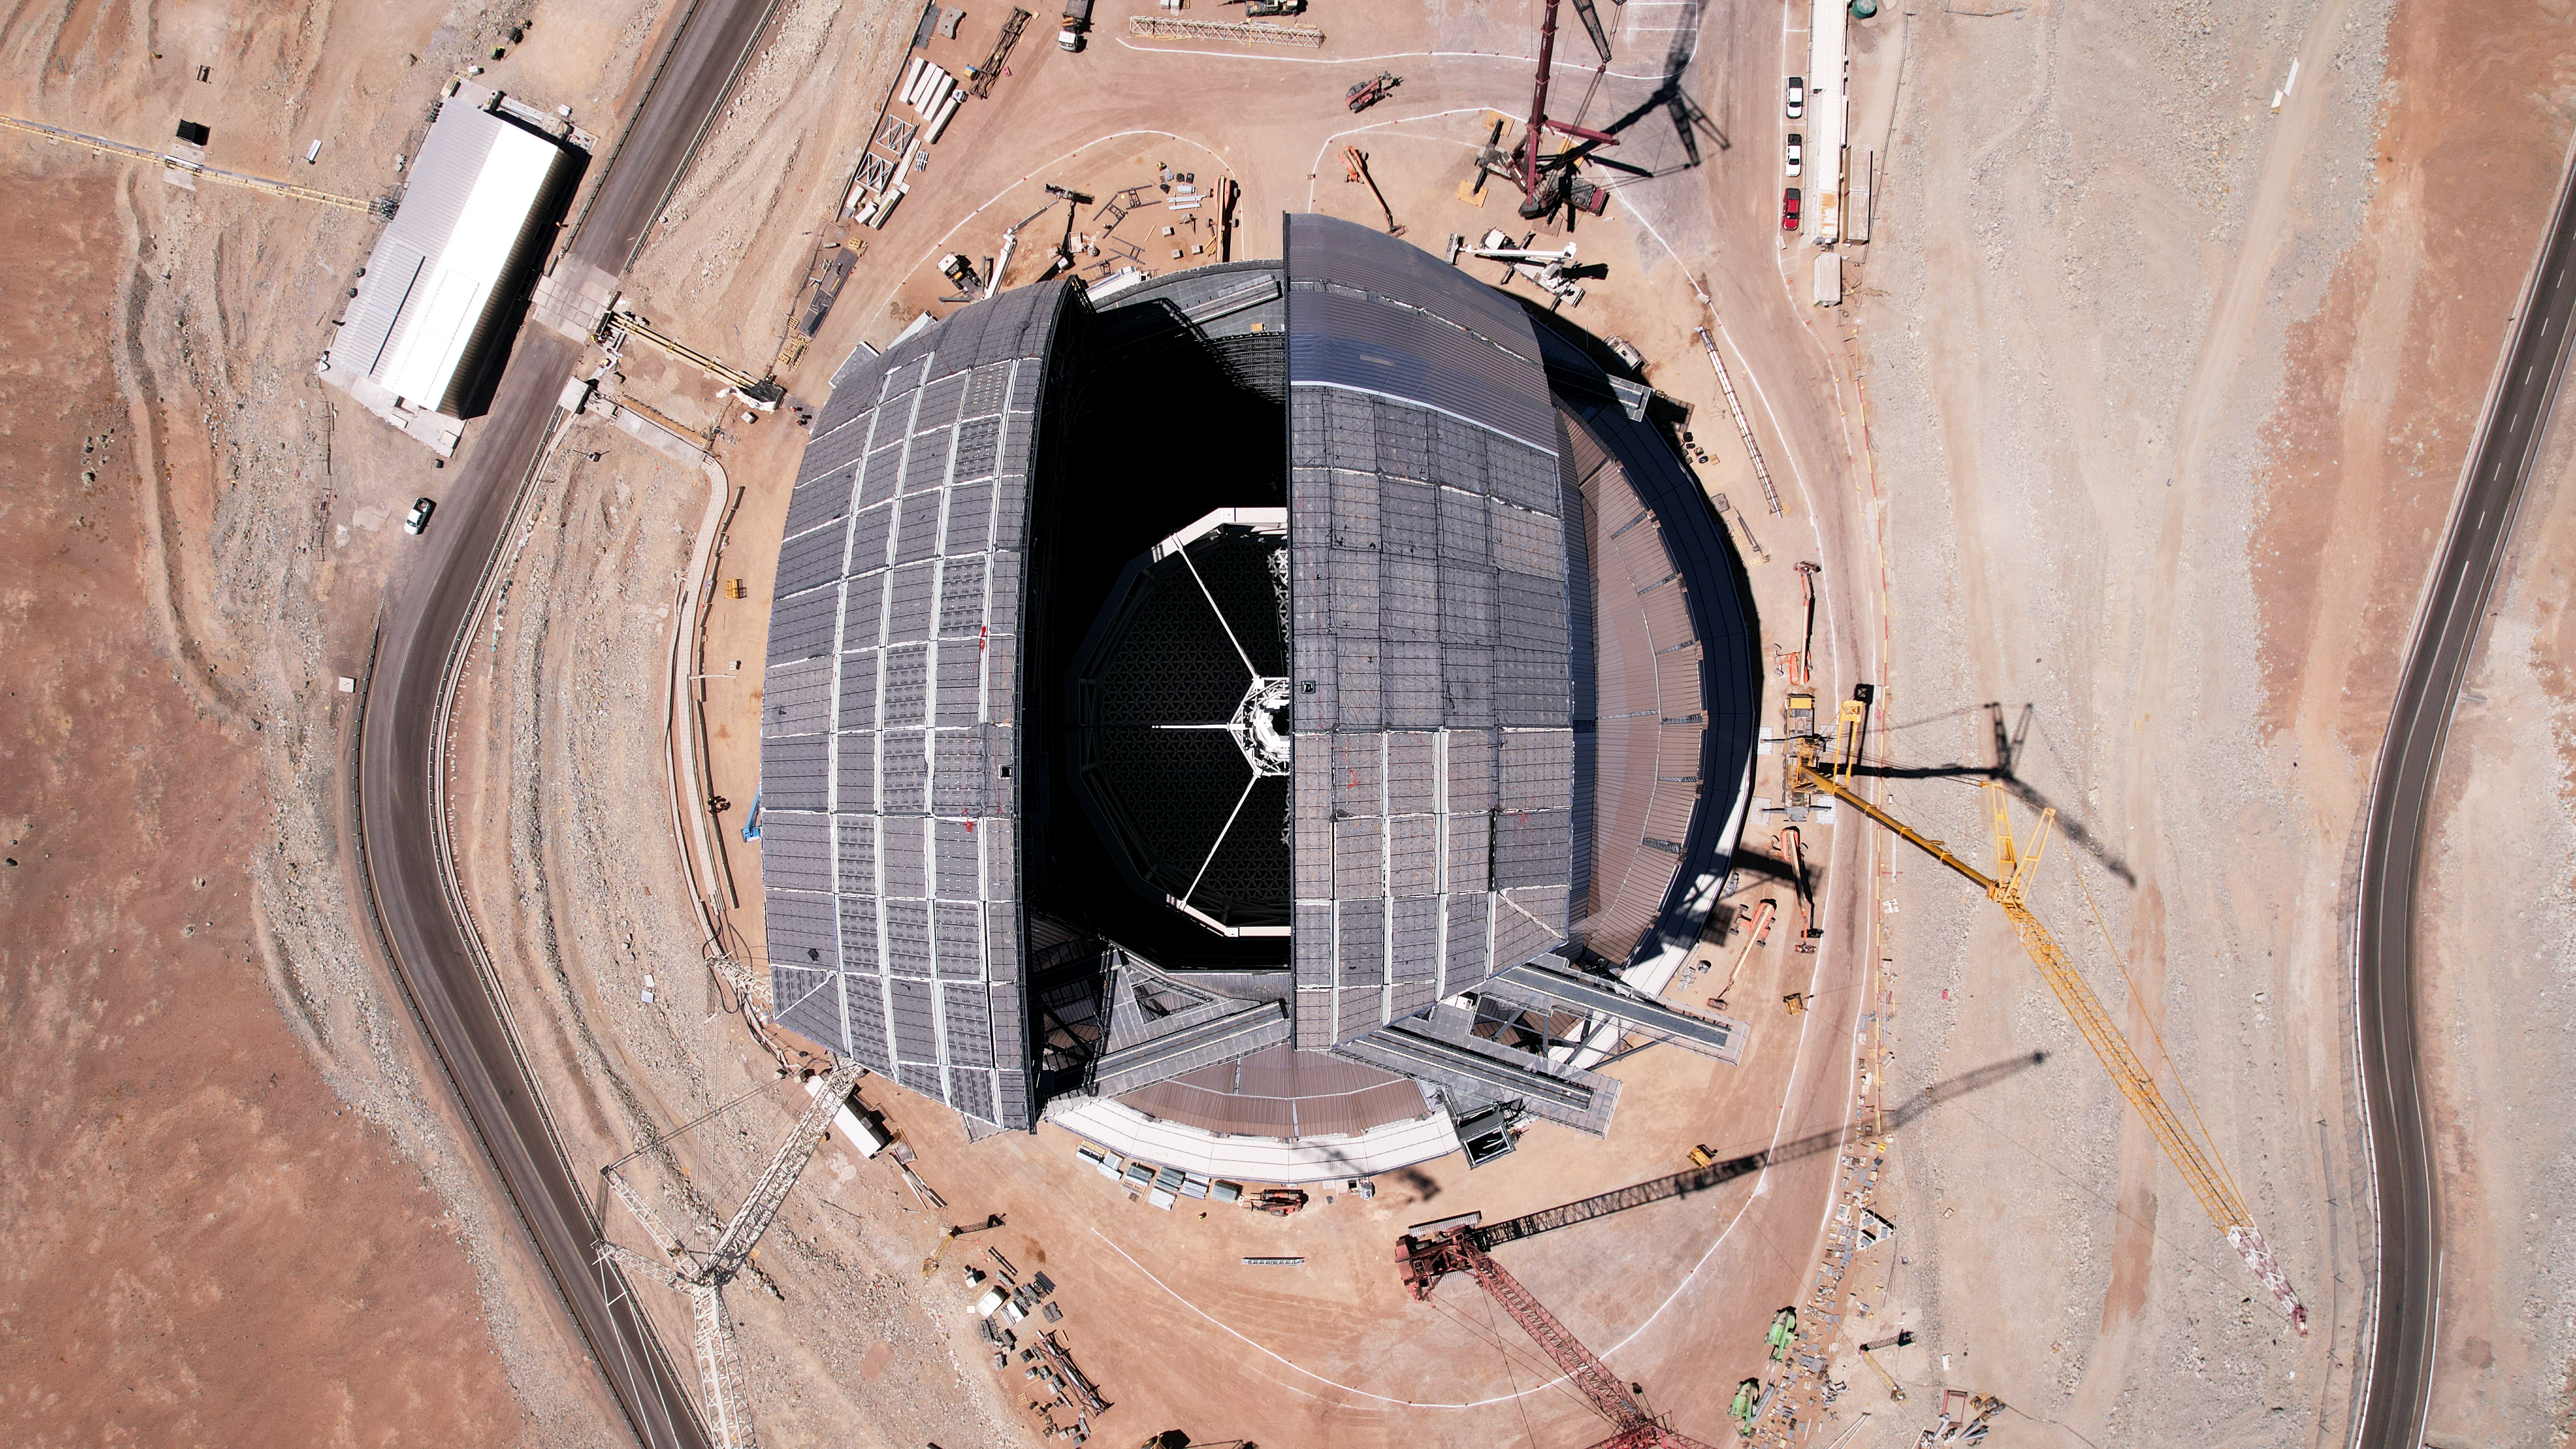

The world’s biggest “eyelids” to the sky

This aerial view of ESO's Extremely Large Telescope (ELT) was taken during a test of the operation of the doors, which will provide a 41 metre aperture when fully open. With each door weighing approximately 600 tonnes once completed, engineering the “eyelids” of the world’s biggest eye to the sky is no easy feat. Structural integrity under repeated motion and the ability to protect the interior from extreme environmental conditions will be achieved with features such as multiple rails and inflatable seals. This image also shows a glimpse of the spider-like structure at the top of the ELT, which will hold at its centre the telescope's secondary mirror — part of a five-mirror system that will deliver better image quality over a larger field of view.

This image, taken in November 2025, shows the construction progress from a drone shot.

Credit: ESO/G. Vecchia